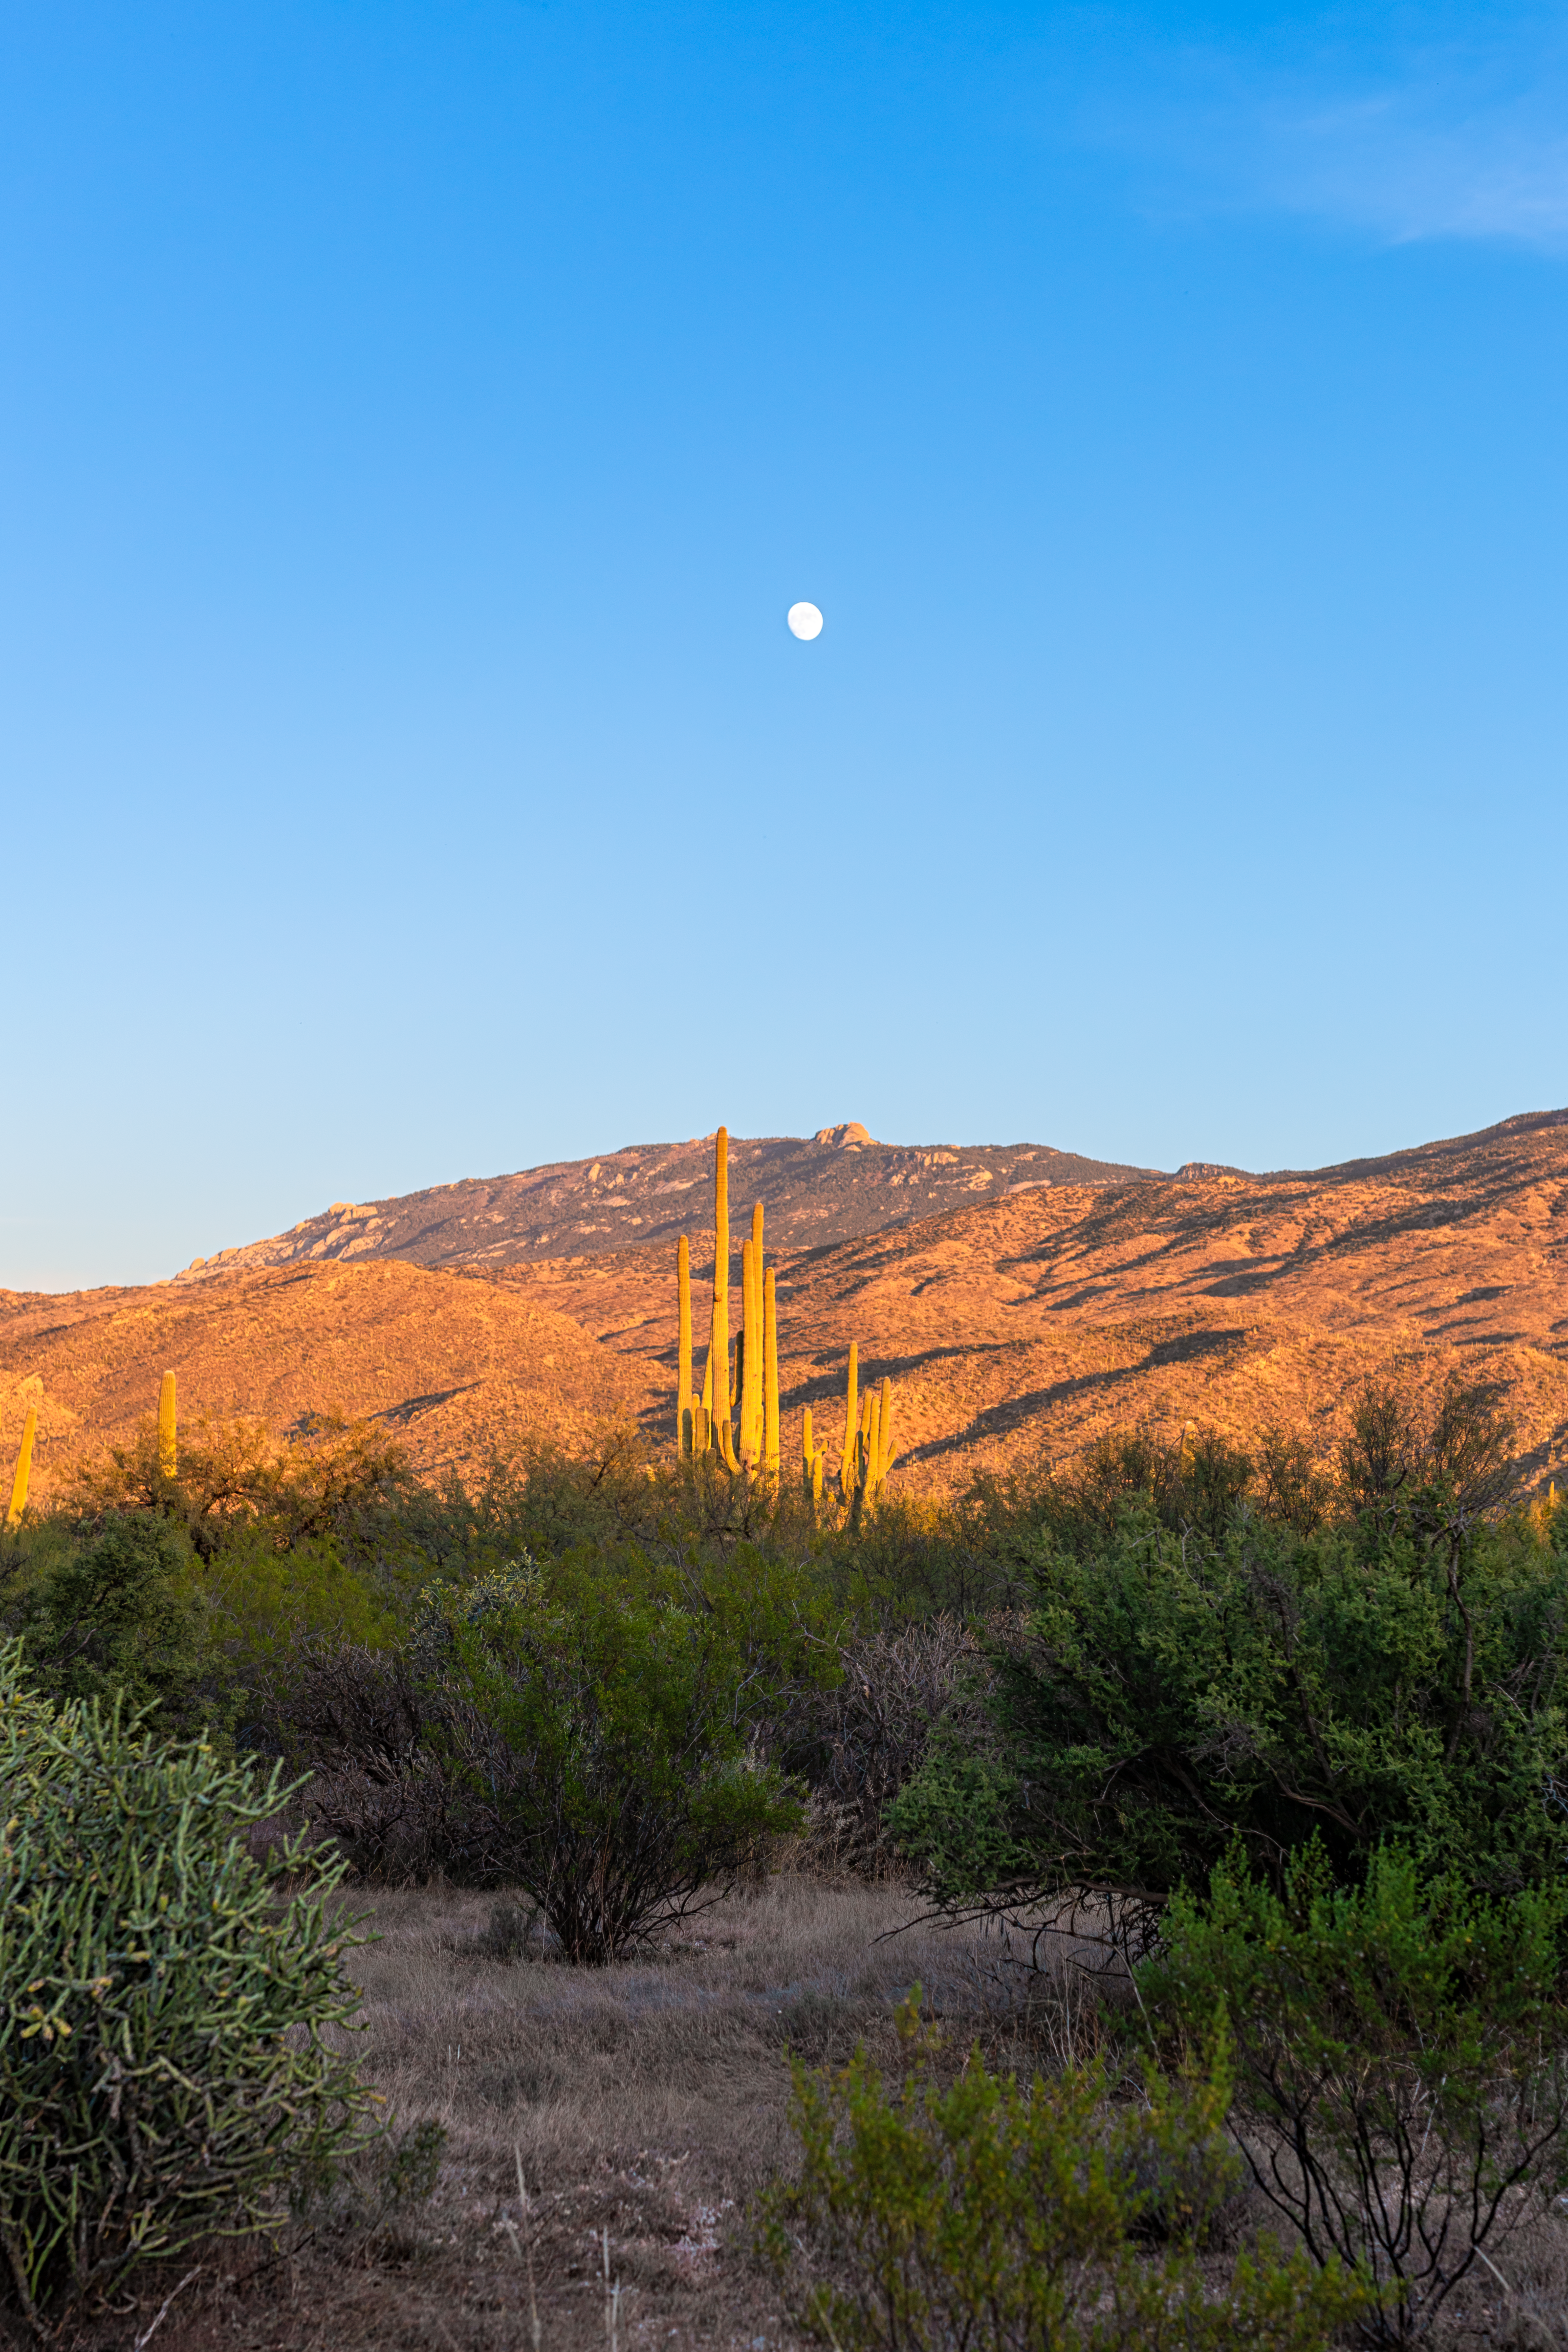

Sonoran Desert Hills

Sonoran Desert hills in Tucson illluminated by the setting sun beneath a nearly Full Moon.

Credit: NOIRLab/NSF/AURA/P. Horálek